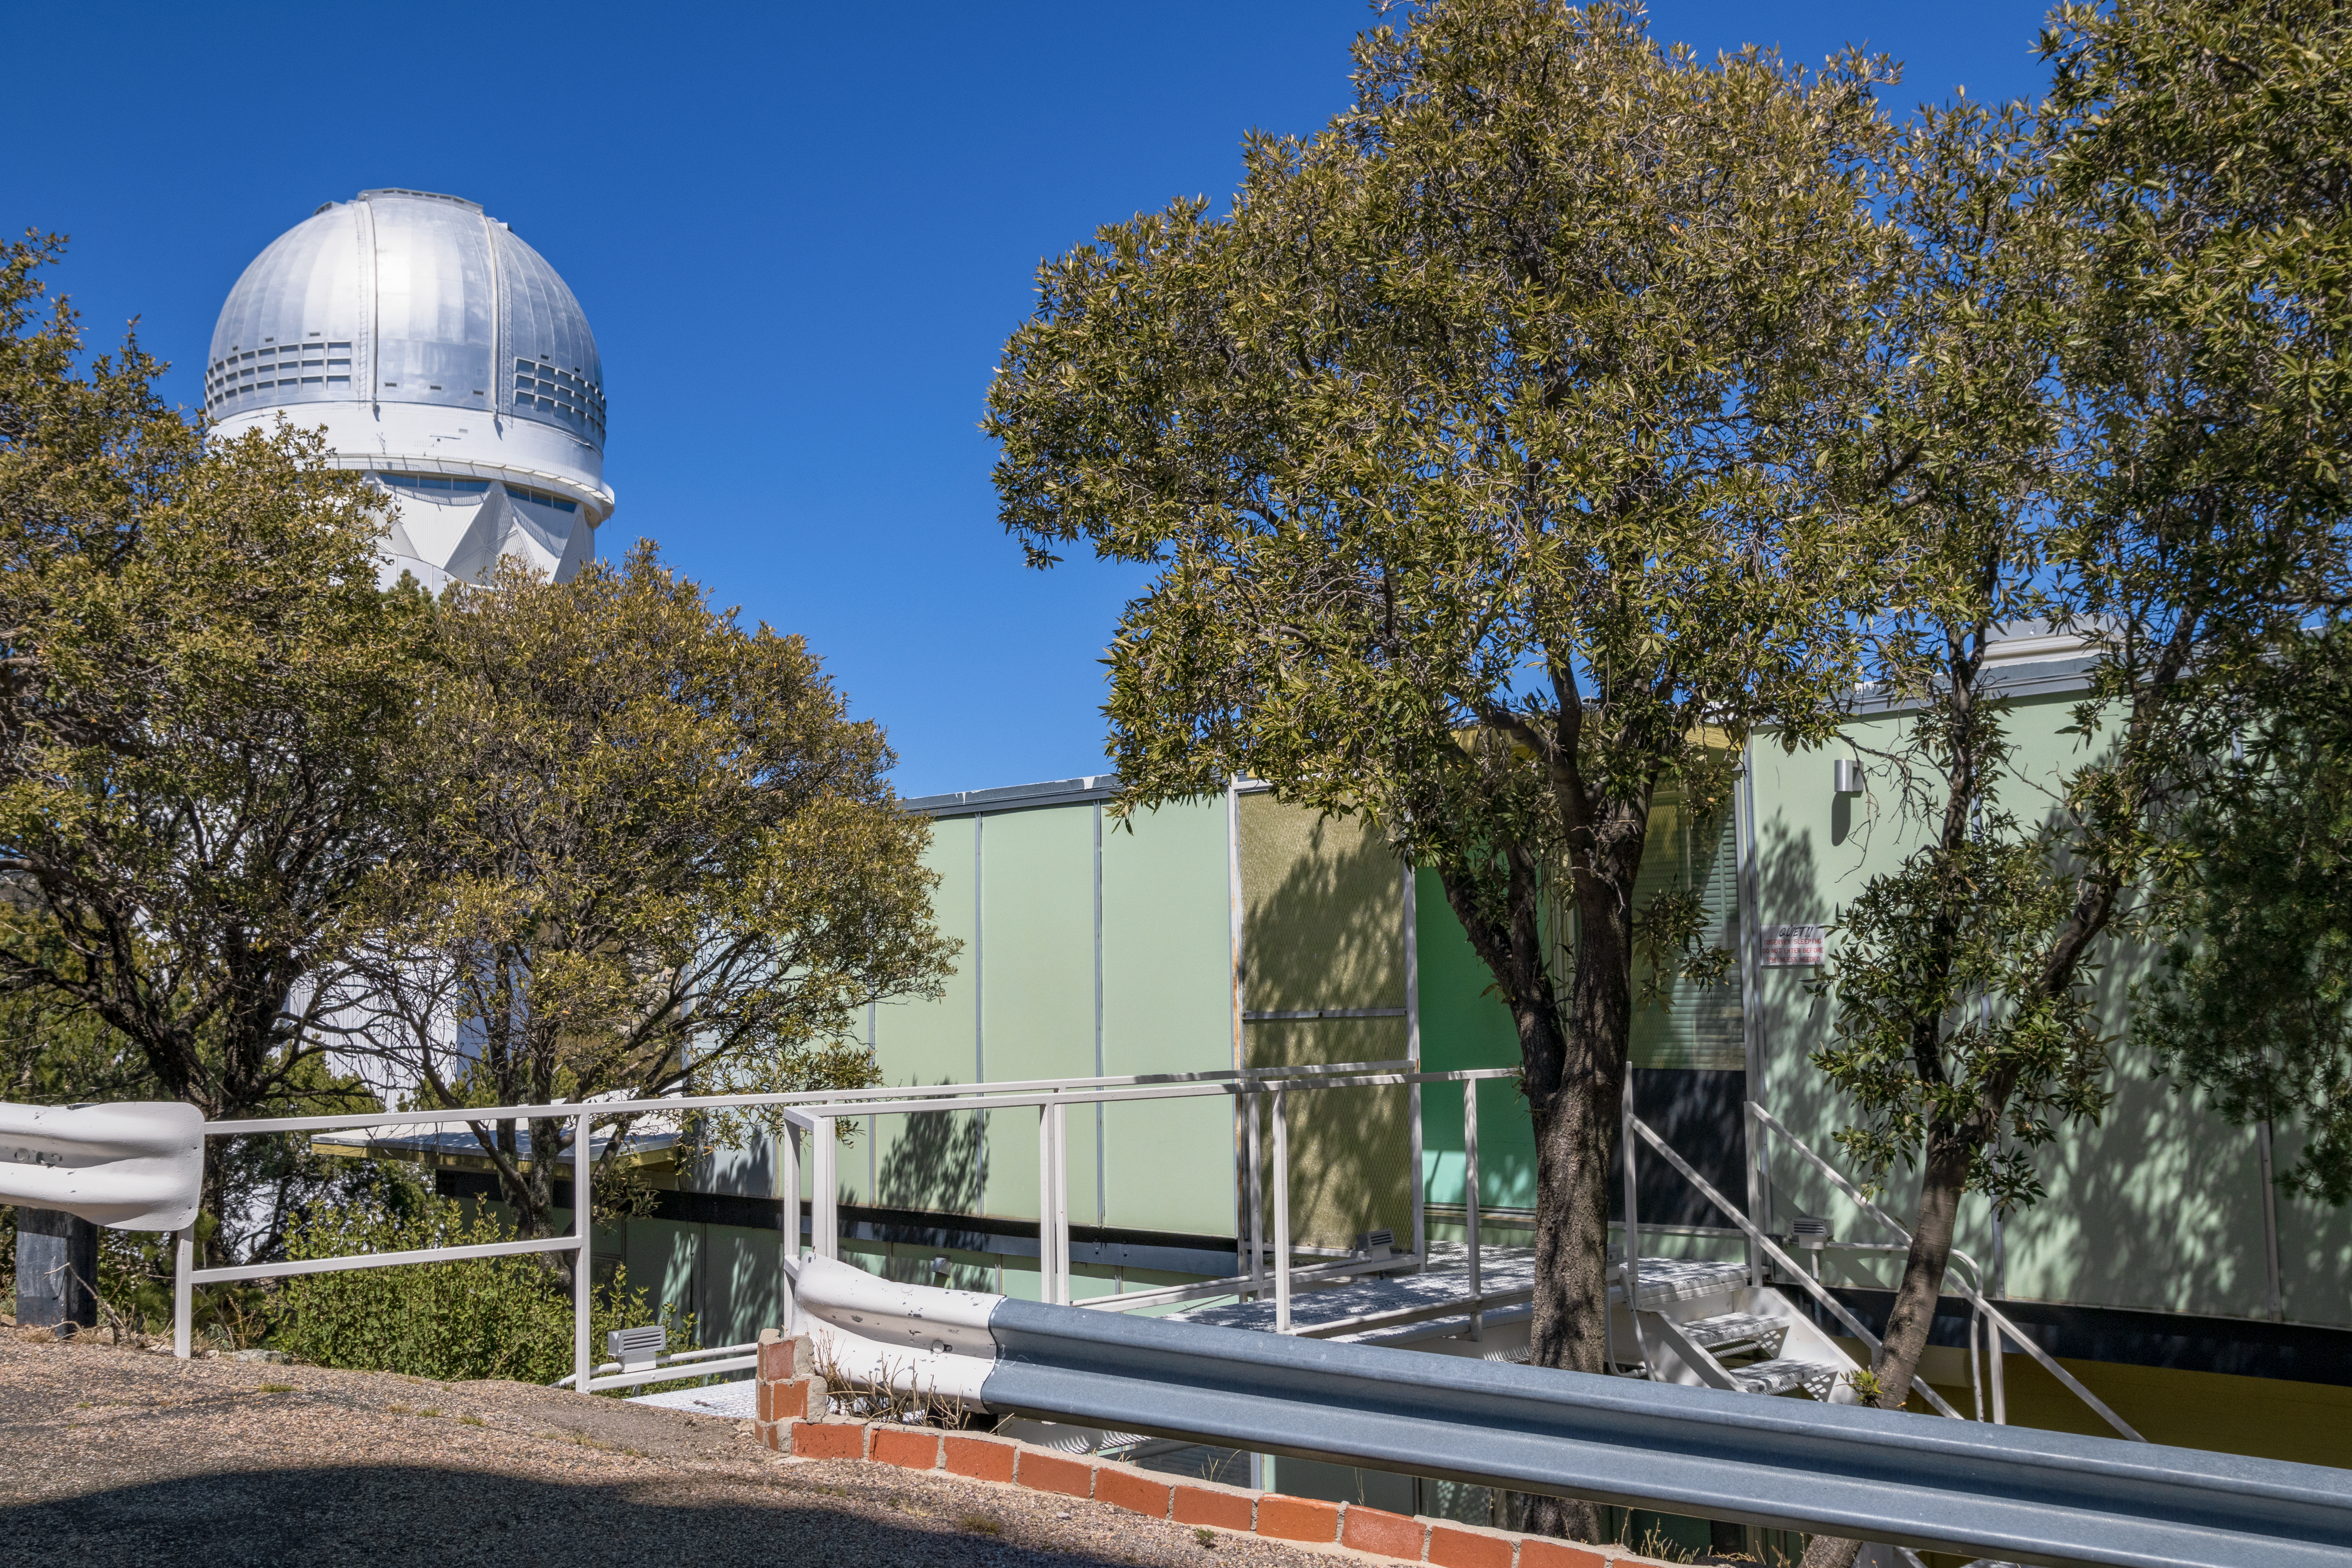

Kitt Peak Dormitories

The University of Arizona dormitories on Kitt Peak National Observatory in Arizona, with the Nicholas U. Mayall 4-meter Telescope visible in the background.

Credit: KPNO/NOIRLab/NSF/AURA/T. Matsopoulos